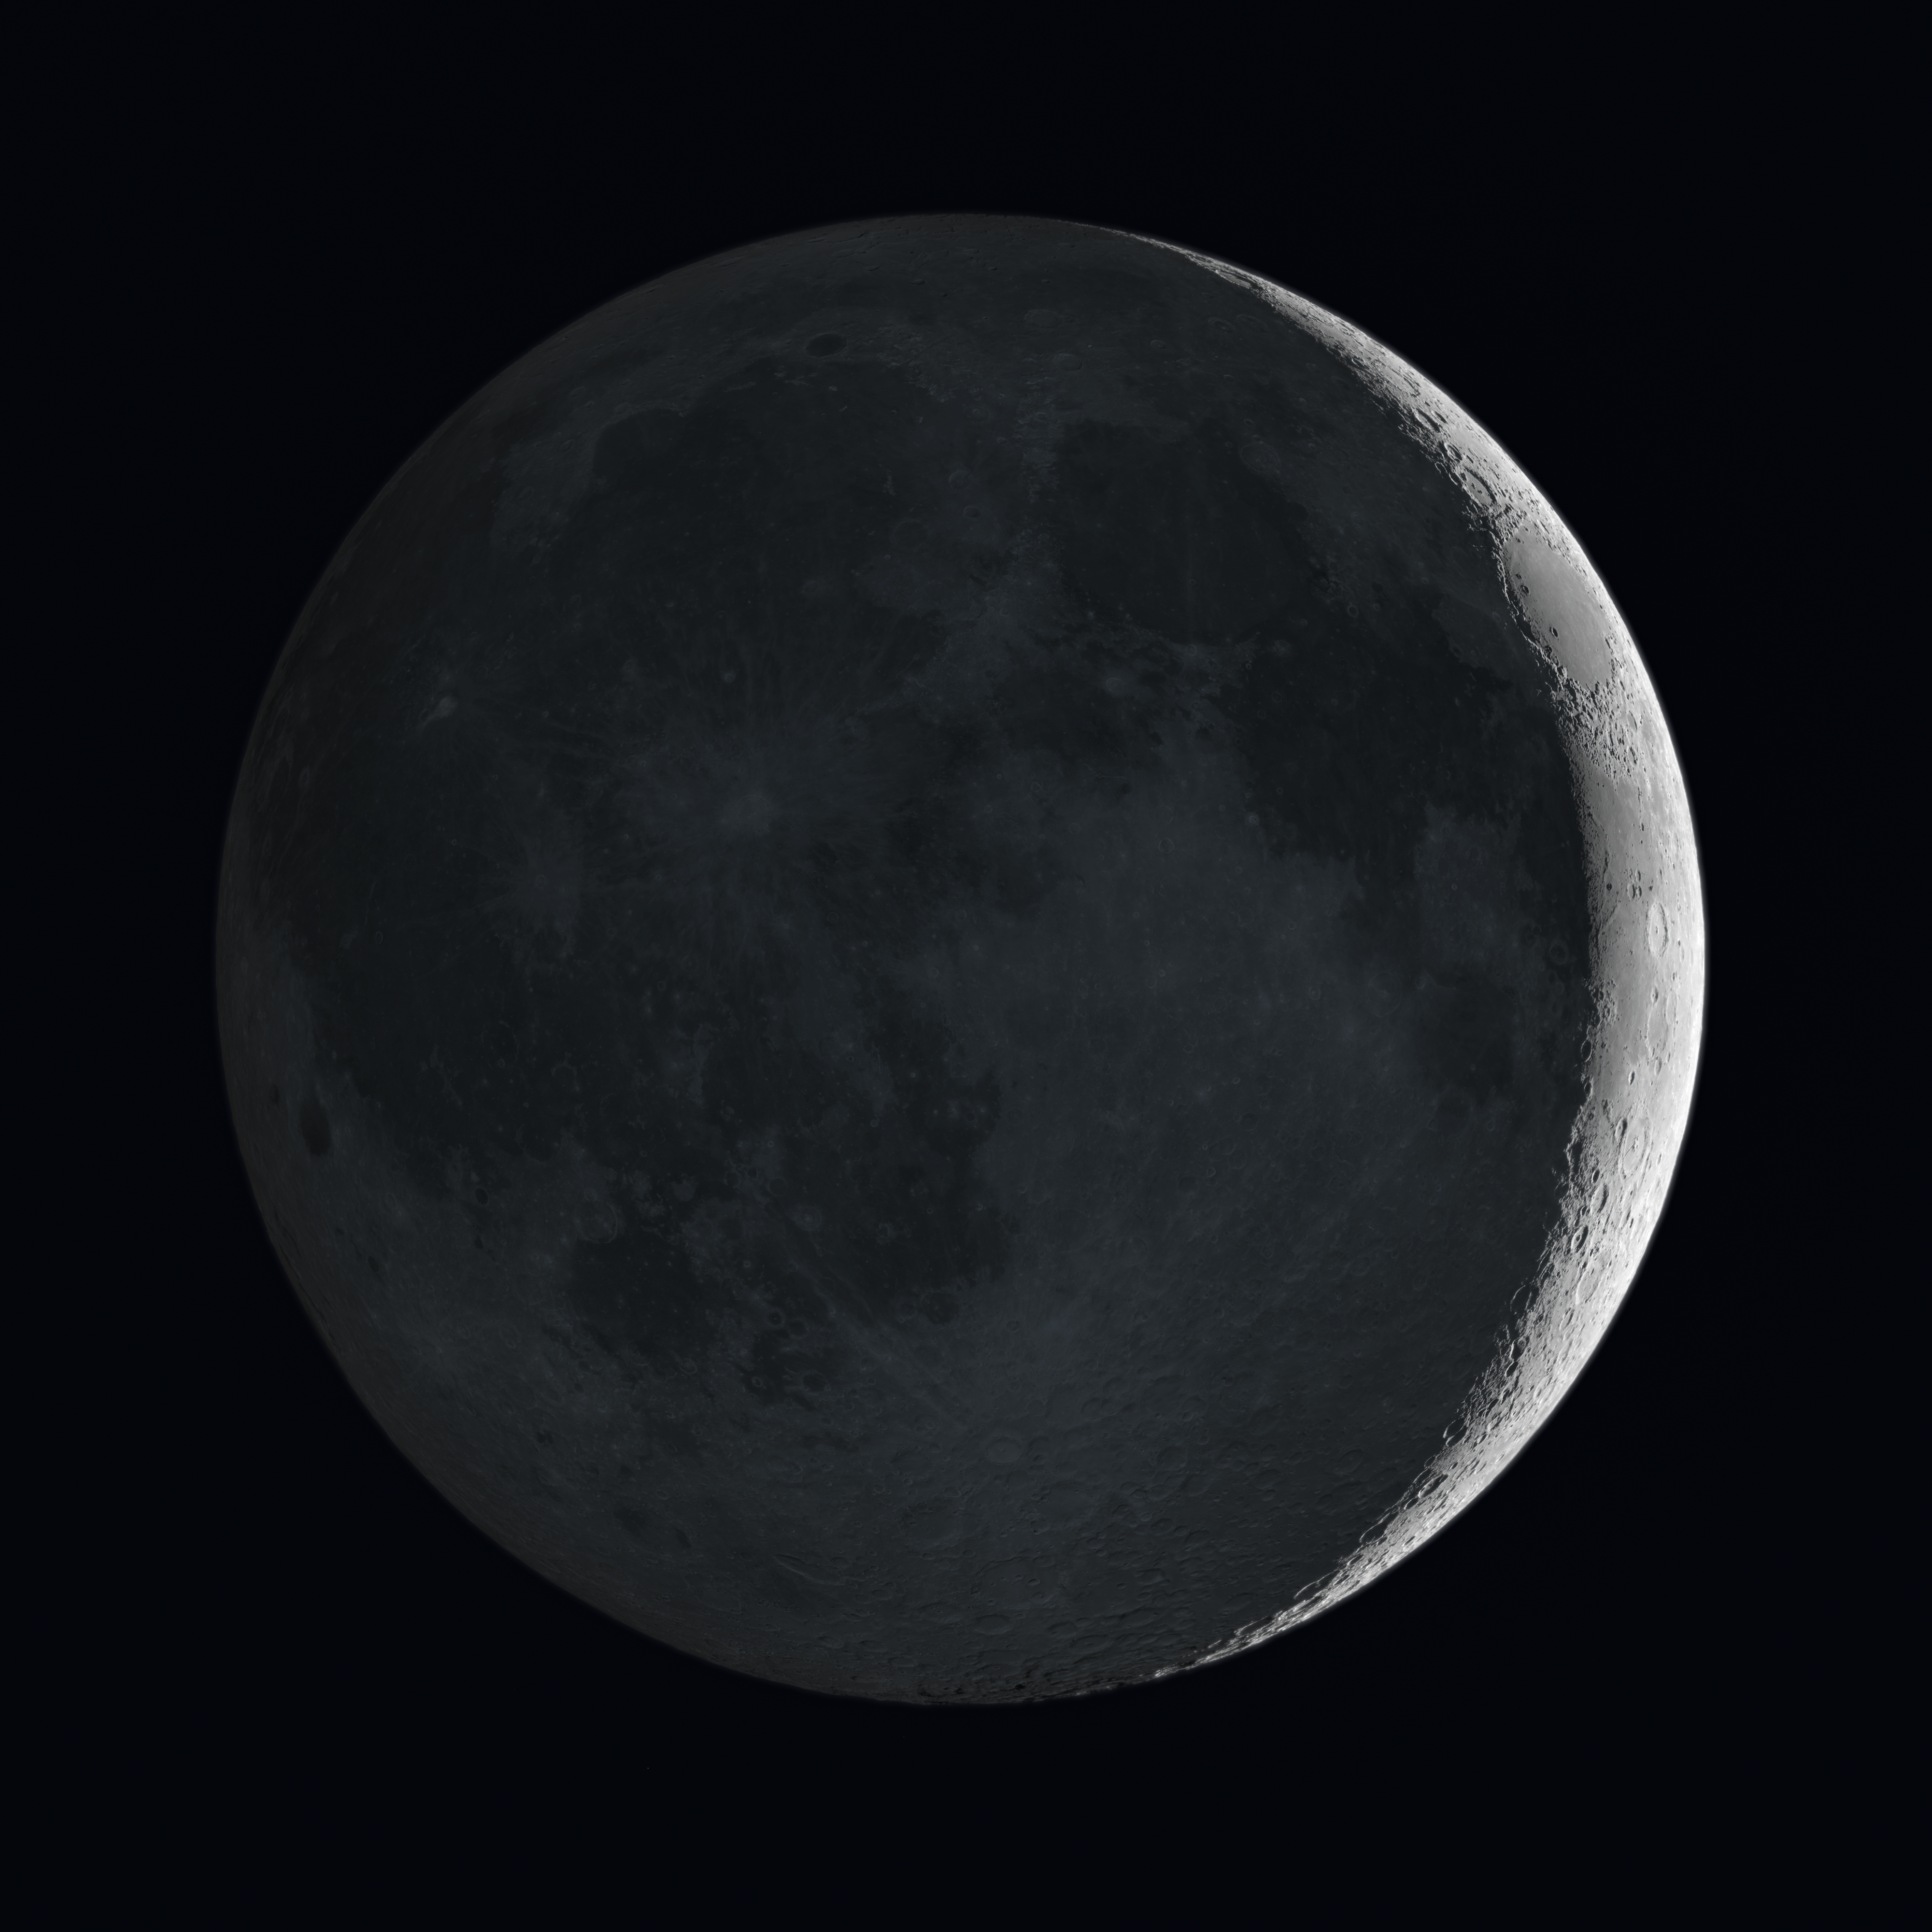

Artists’s impression of the Moon showing earthshine

This very realistic view of the Moon is a rendering based on detailed maps of the reflectivity and height of the lunar surface from NASA’s Lunar Reconnaissance Orbiter. The bright crescent is directly illuminated by the Sun but the rest of the disc is glowing faintly in light reflected from Earth — the earthshine.

Credit: ESO/NASA/M. Kornmesser